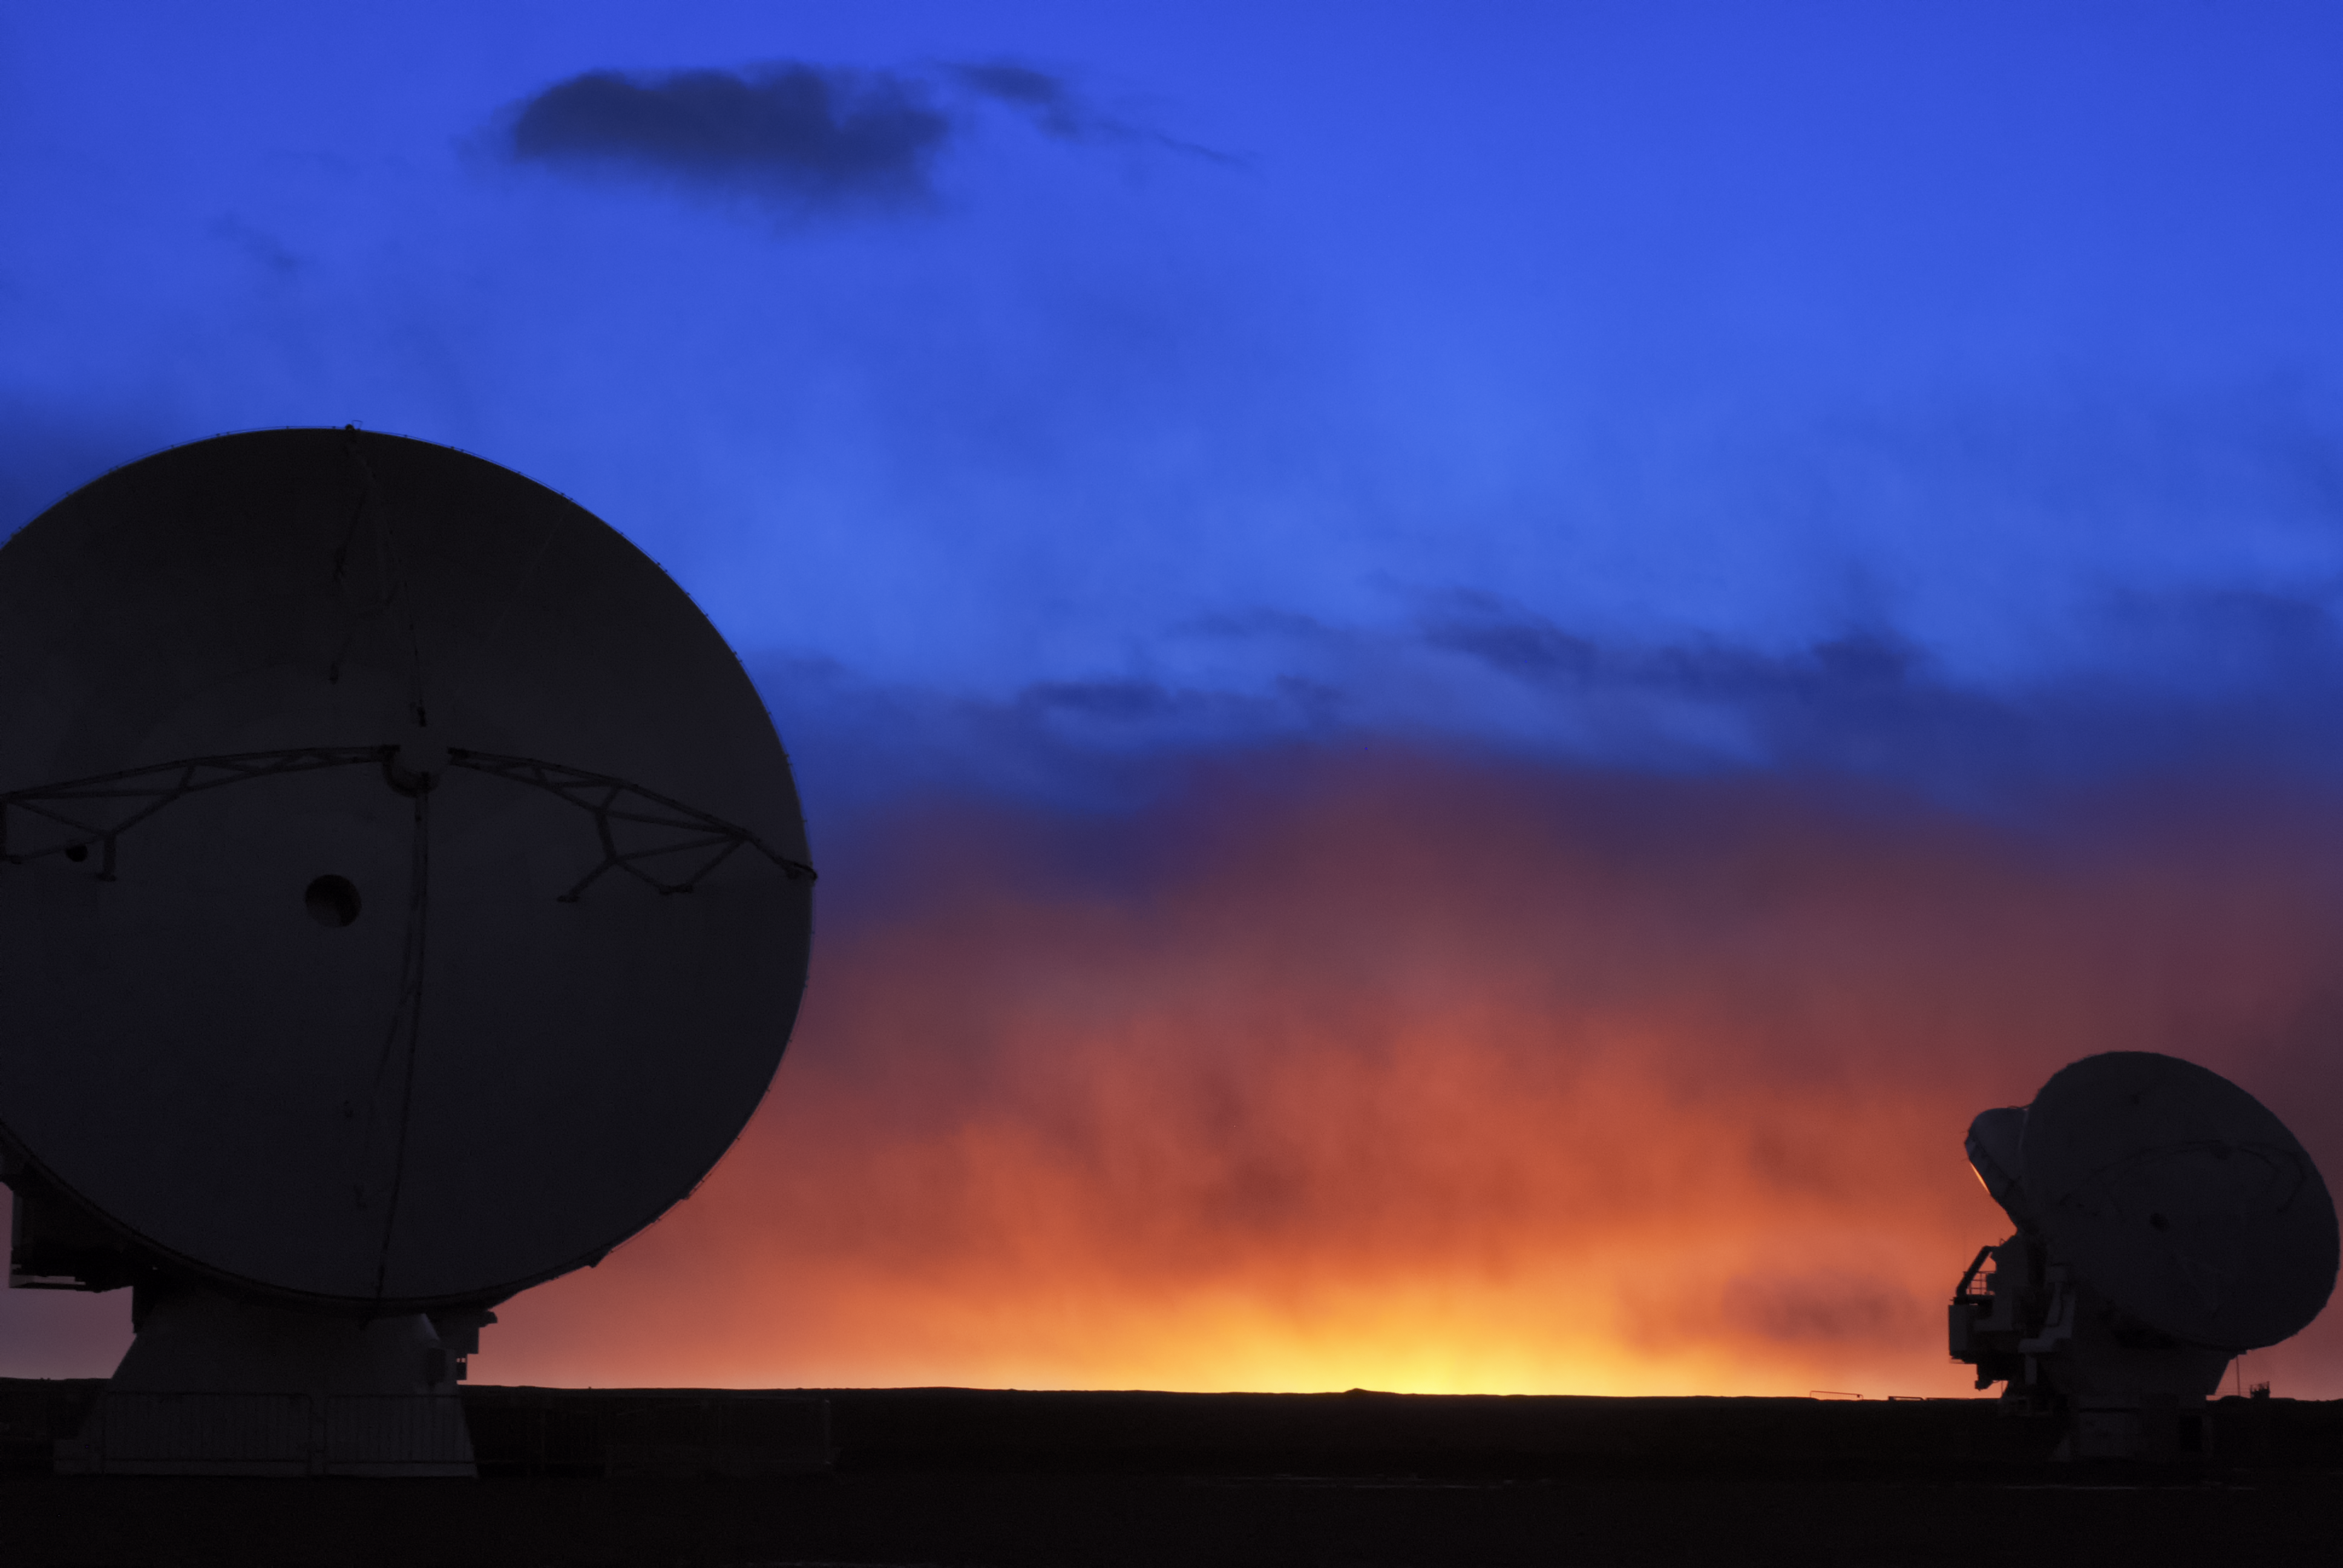

Sunset skyscape above Chajnantor

Two Atacama Large Millimeter/submillimeter Array radio telescopes admire the vibrant skyscape created as the Sun dips below the horizon of the Chajnantor plateau.

Credit: C. Duran/ESO